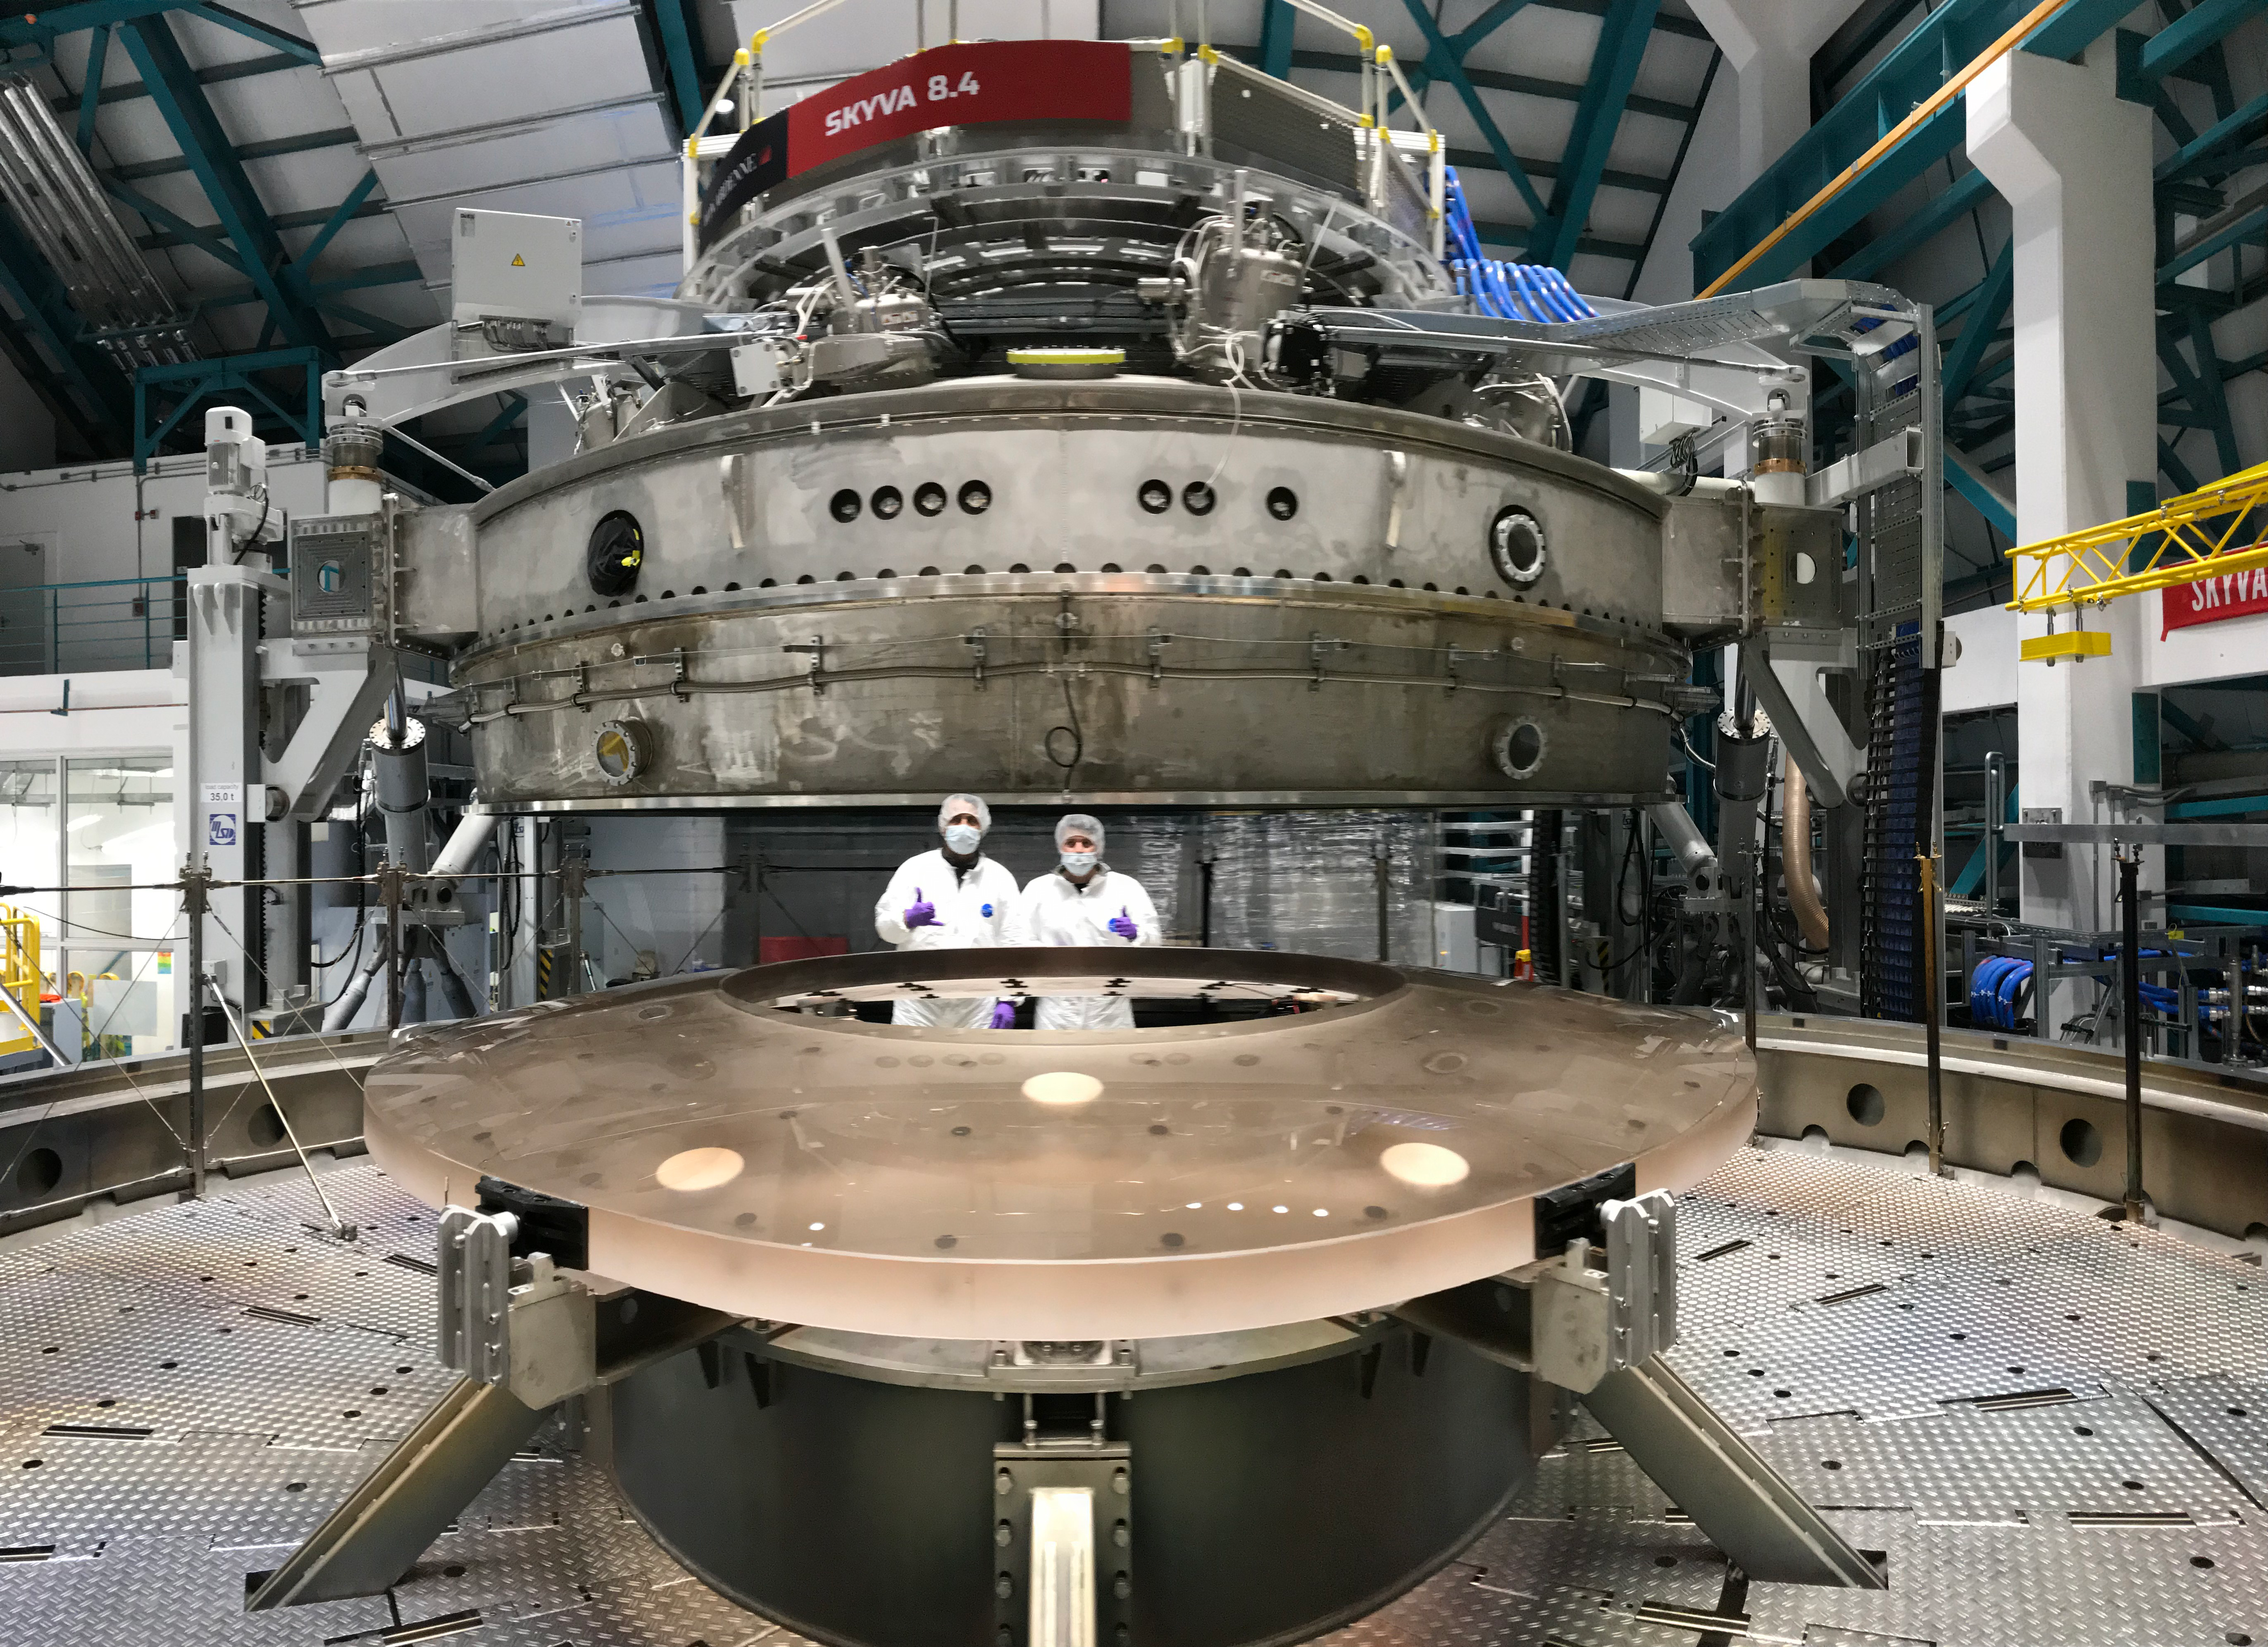

M2 Coating

The LSST Secondary Mirror (M2) was successfully coated with a silver reflective coating at the LSST summit facility building on Cerro Pachón on July 16, 2019.

Credit: Rubin Observatory/NSF/AURA